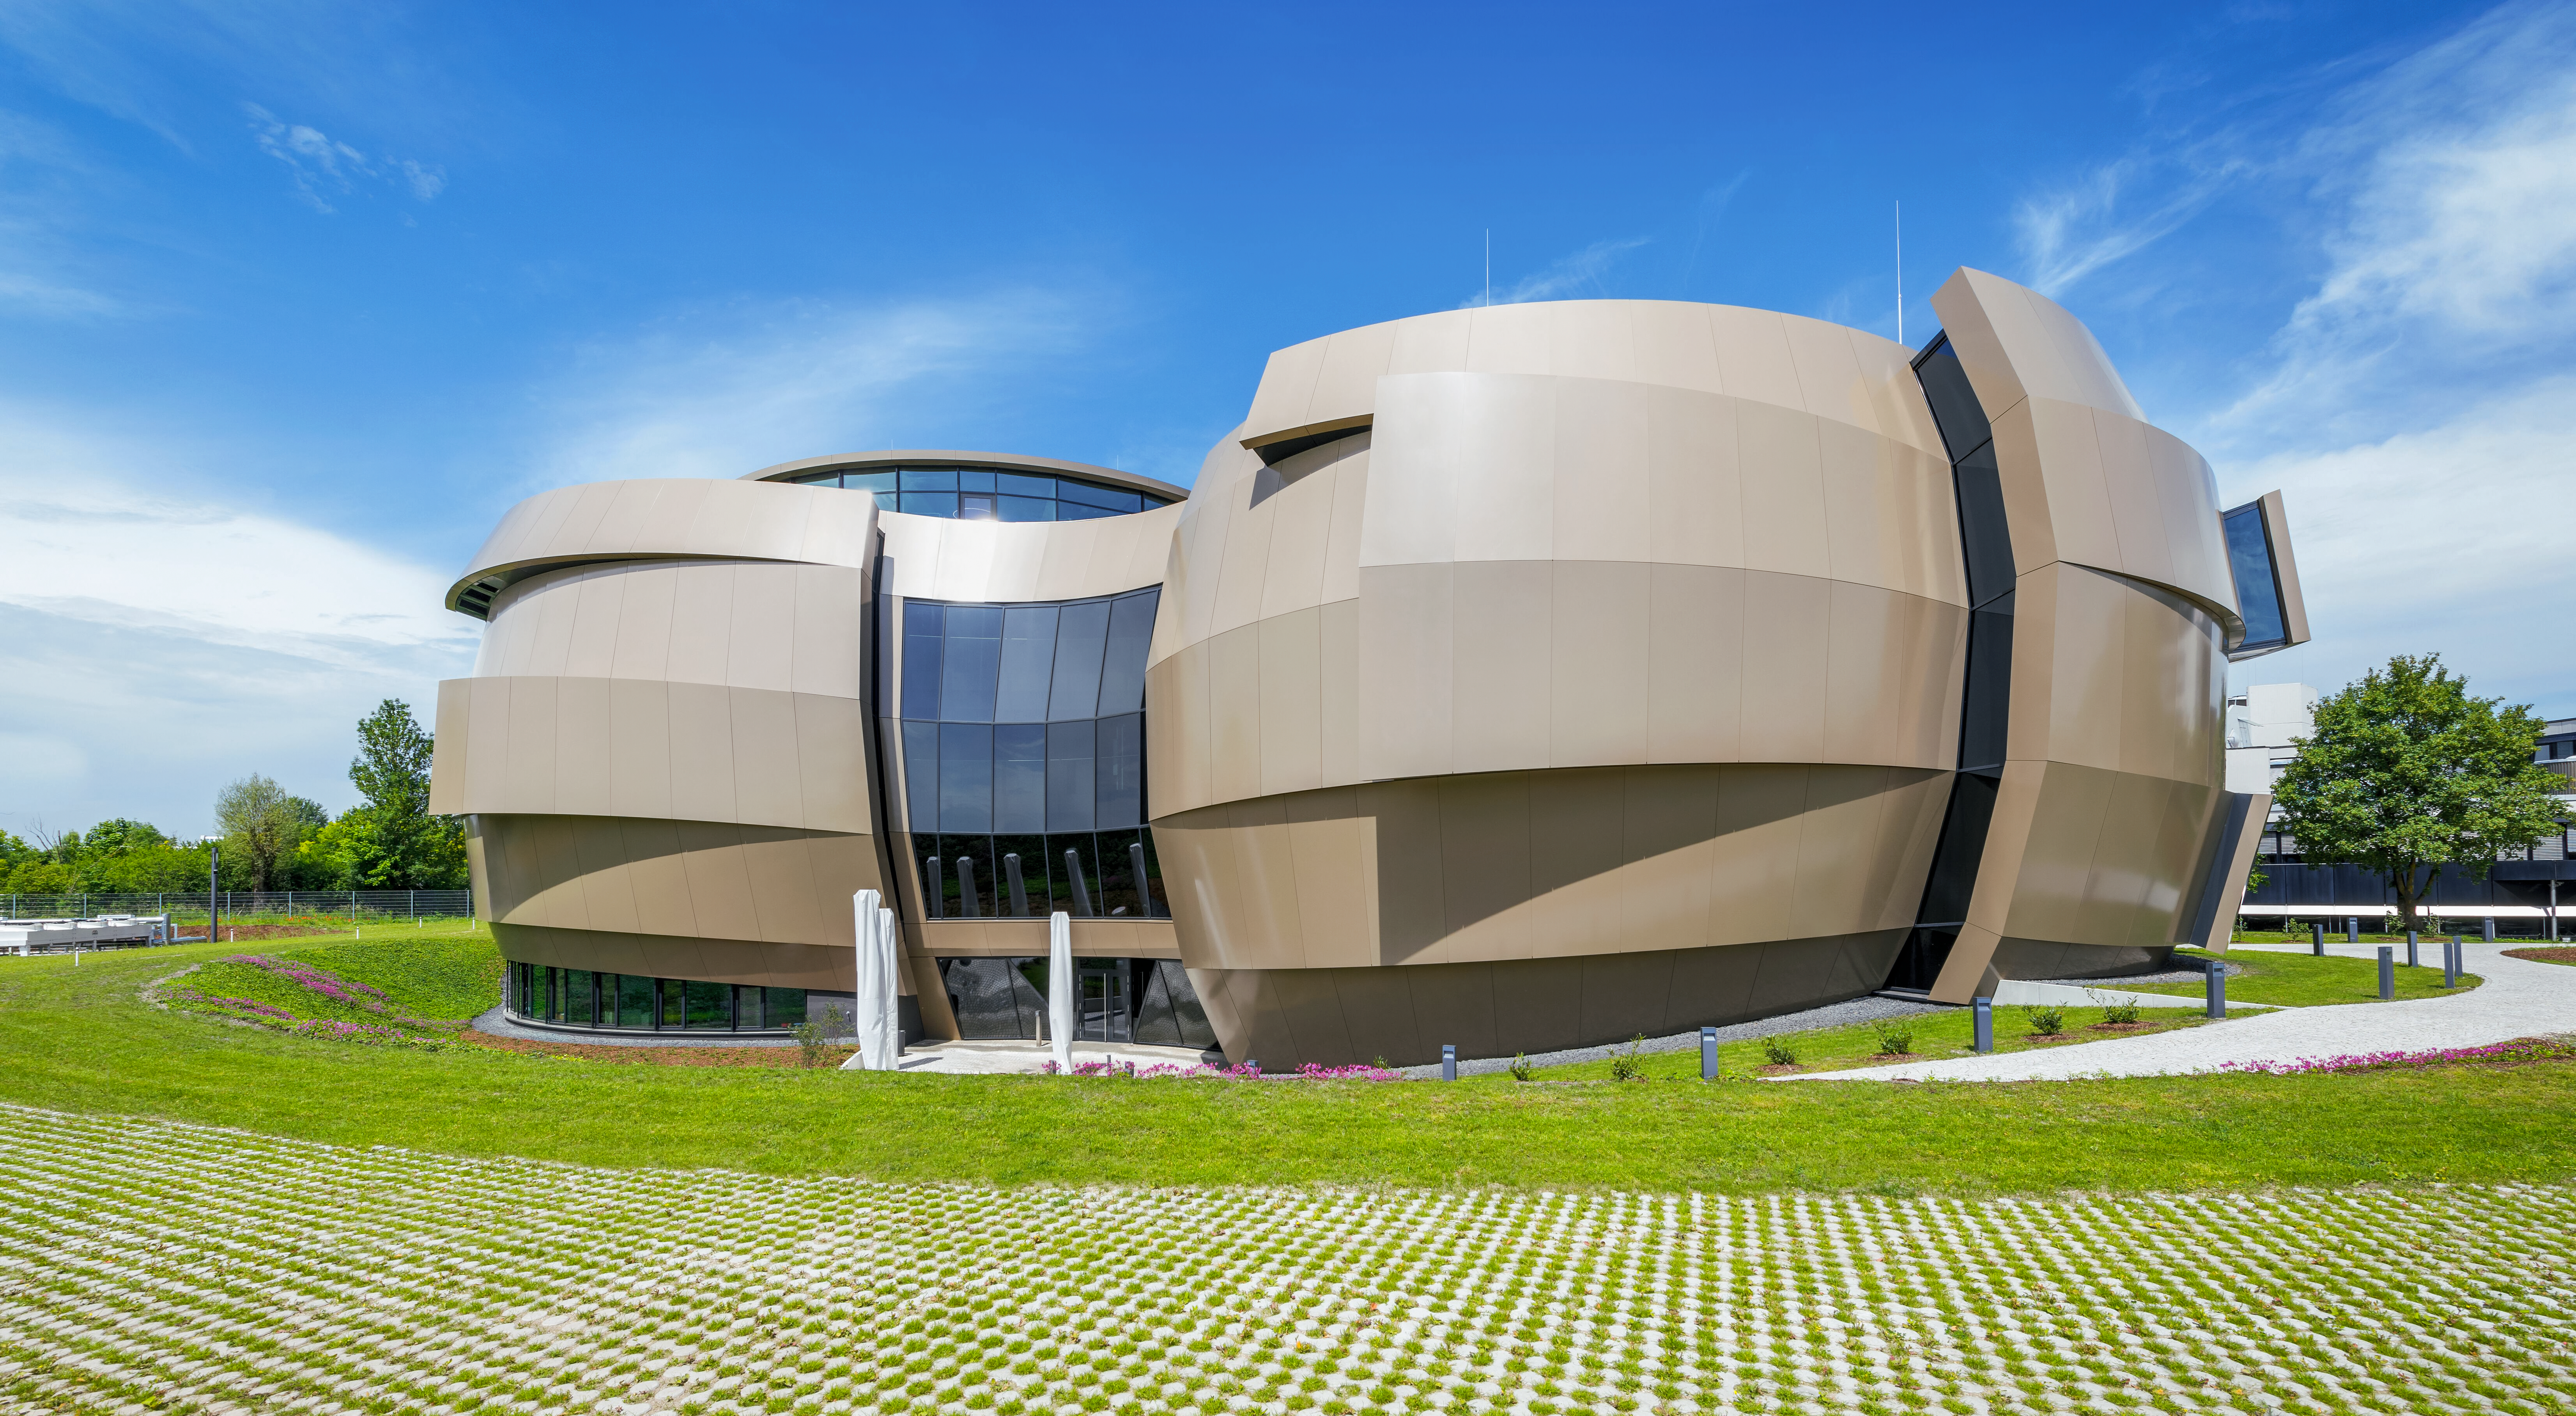

ESO Supernova by day

This image shows the ESO Supernova Planetarium & Visitor Centre on a sunny day. The unusual shape of the building is due to its design, which represents a close double-star system.

Credit: Brillux, Sven Rahm Fotografie